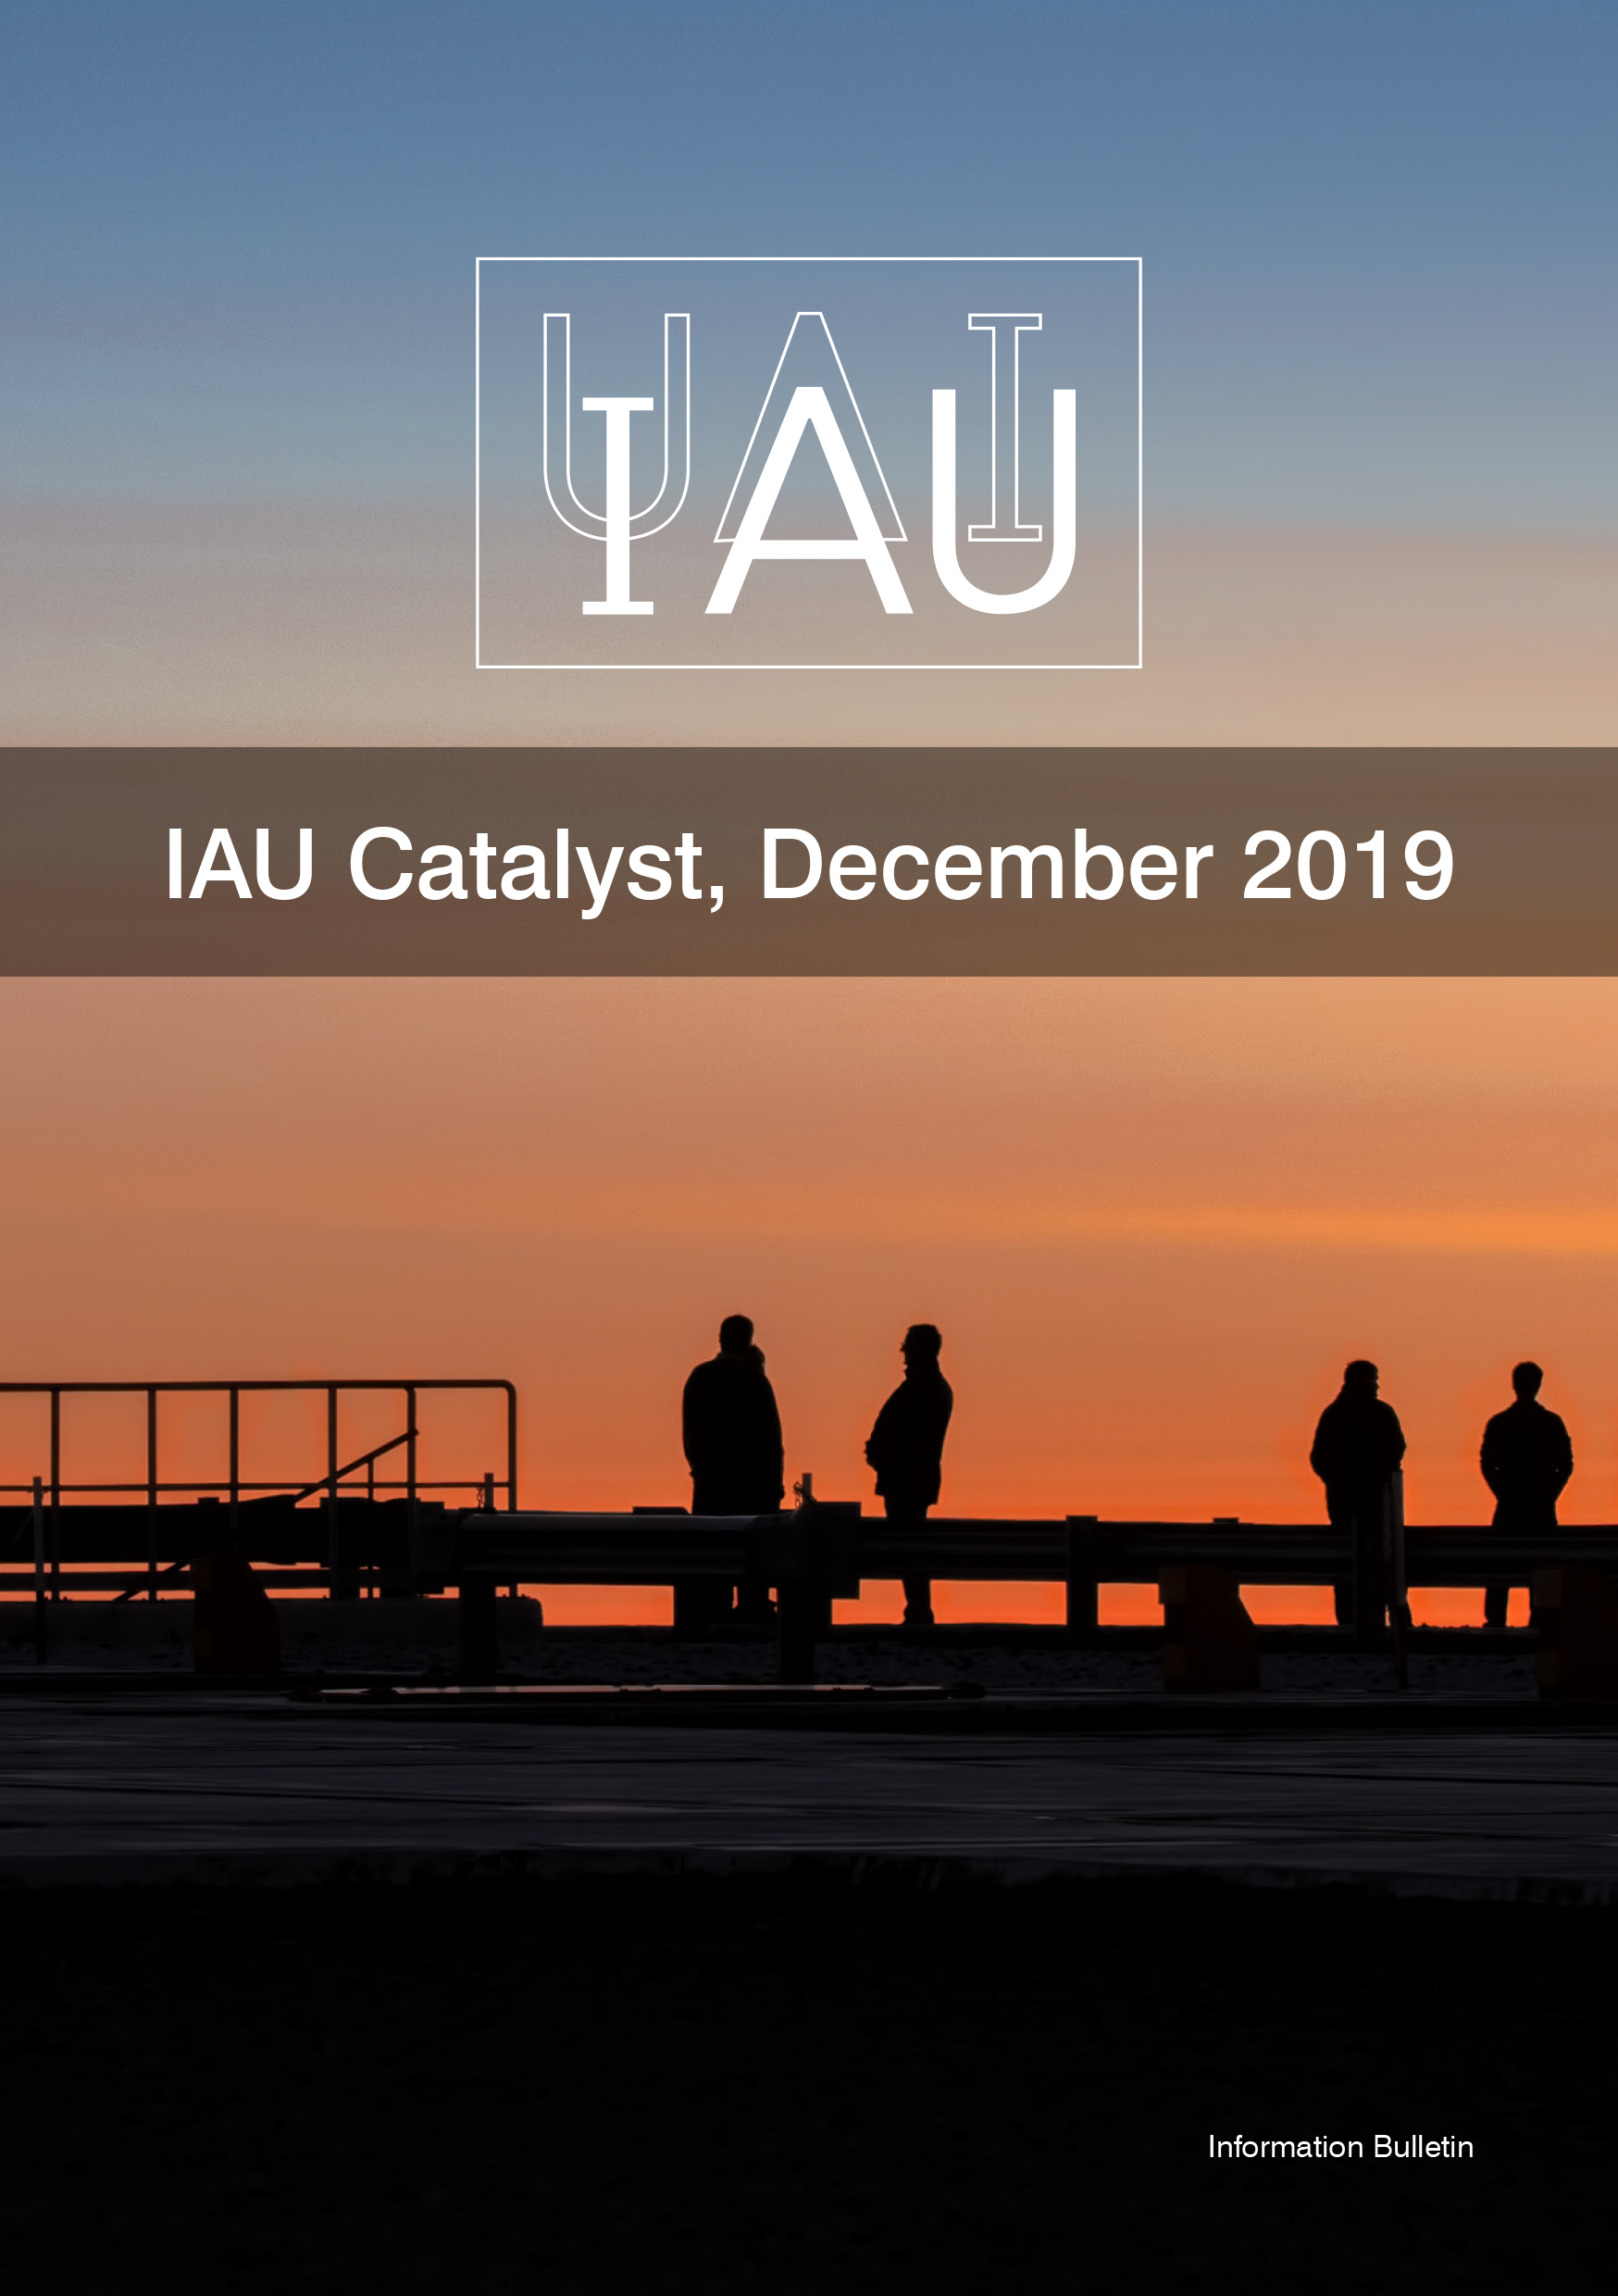

Cover of the IAU Catalyst, December 2019

Cover of the IAU Catalyst, December 2019.

Credit: IAU